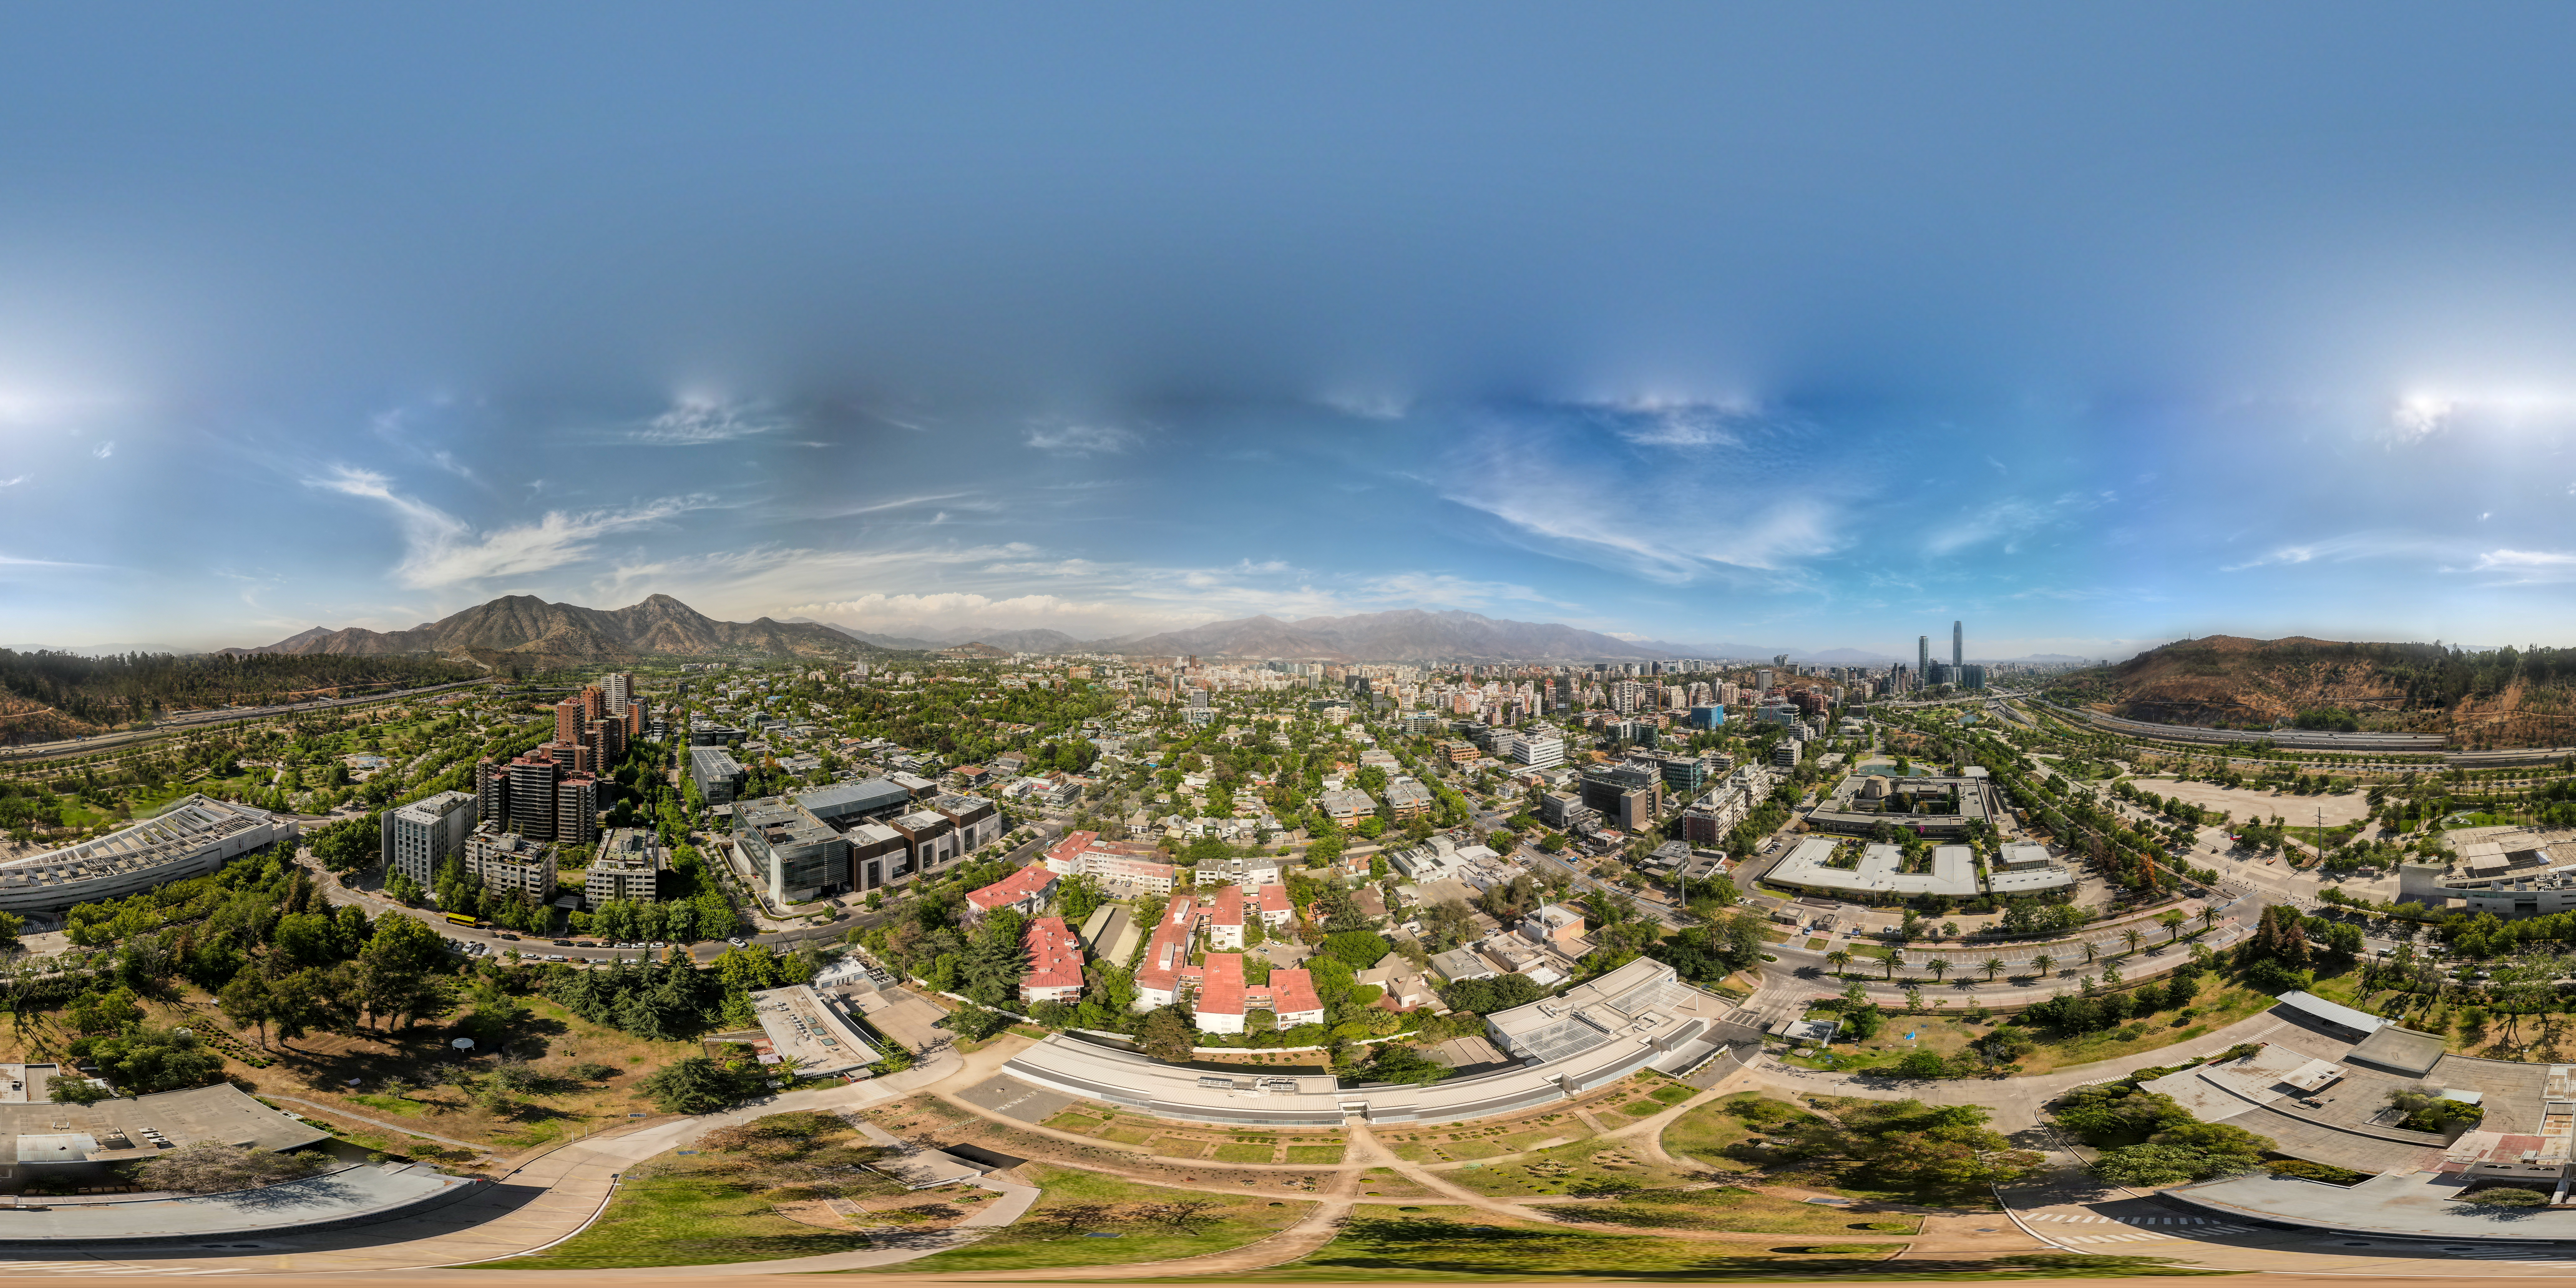

360 degree views from the ESO Vitacura Office

This panorama image shows Vitacura, a district in the north-east of the capital of Chile, Santiago, where ESO offices are located. The view here was taken in November 2022 from above the ESO Vitacura office, where we support the organisational operations in the country and collaborate with our host and partner country, Chile, its authorities, scientific community and society. The vibrant city of Santiago is home to more than 5.6 million people and is almost completely surrounded by the spectacular Andes Mountains.

Credit: ESO/A. Tsaousis